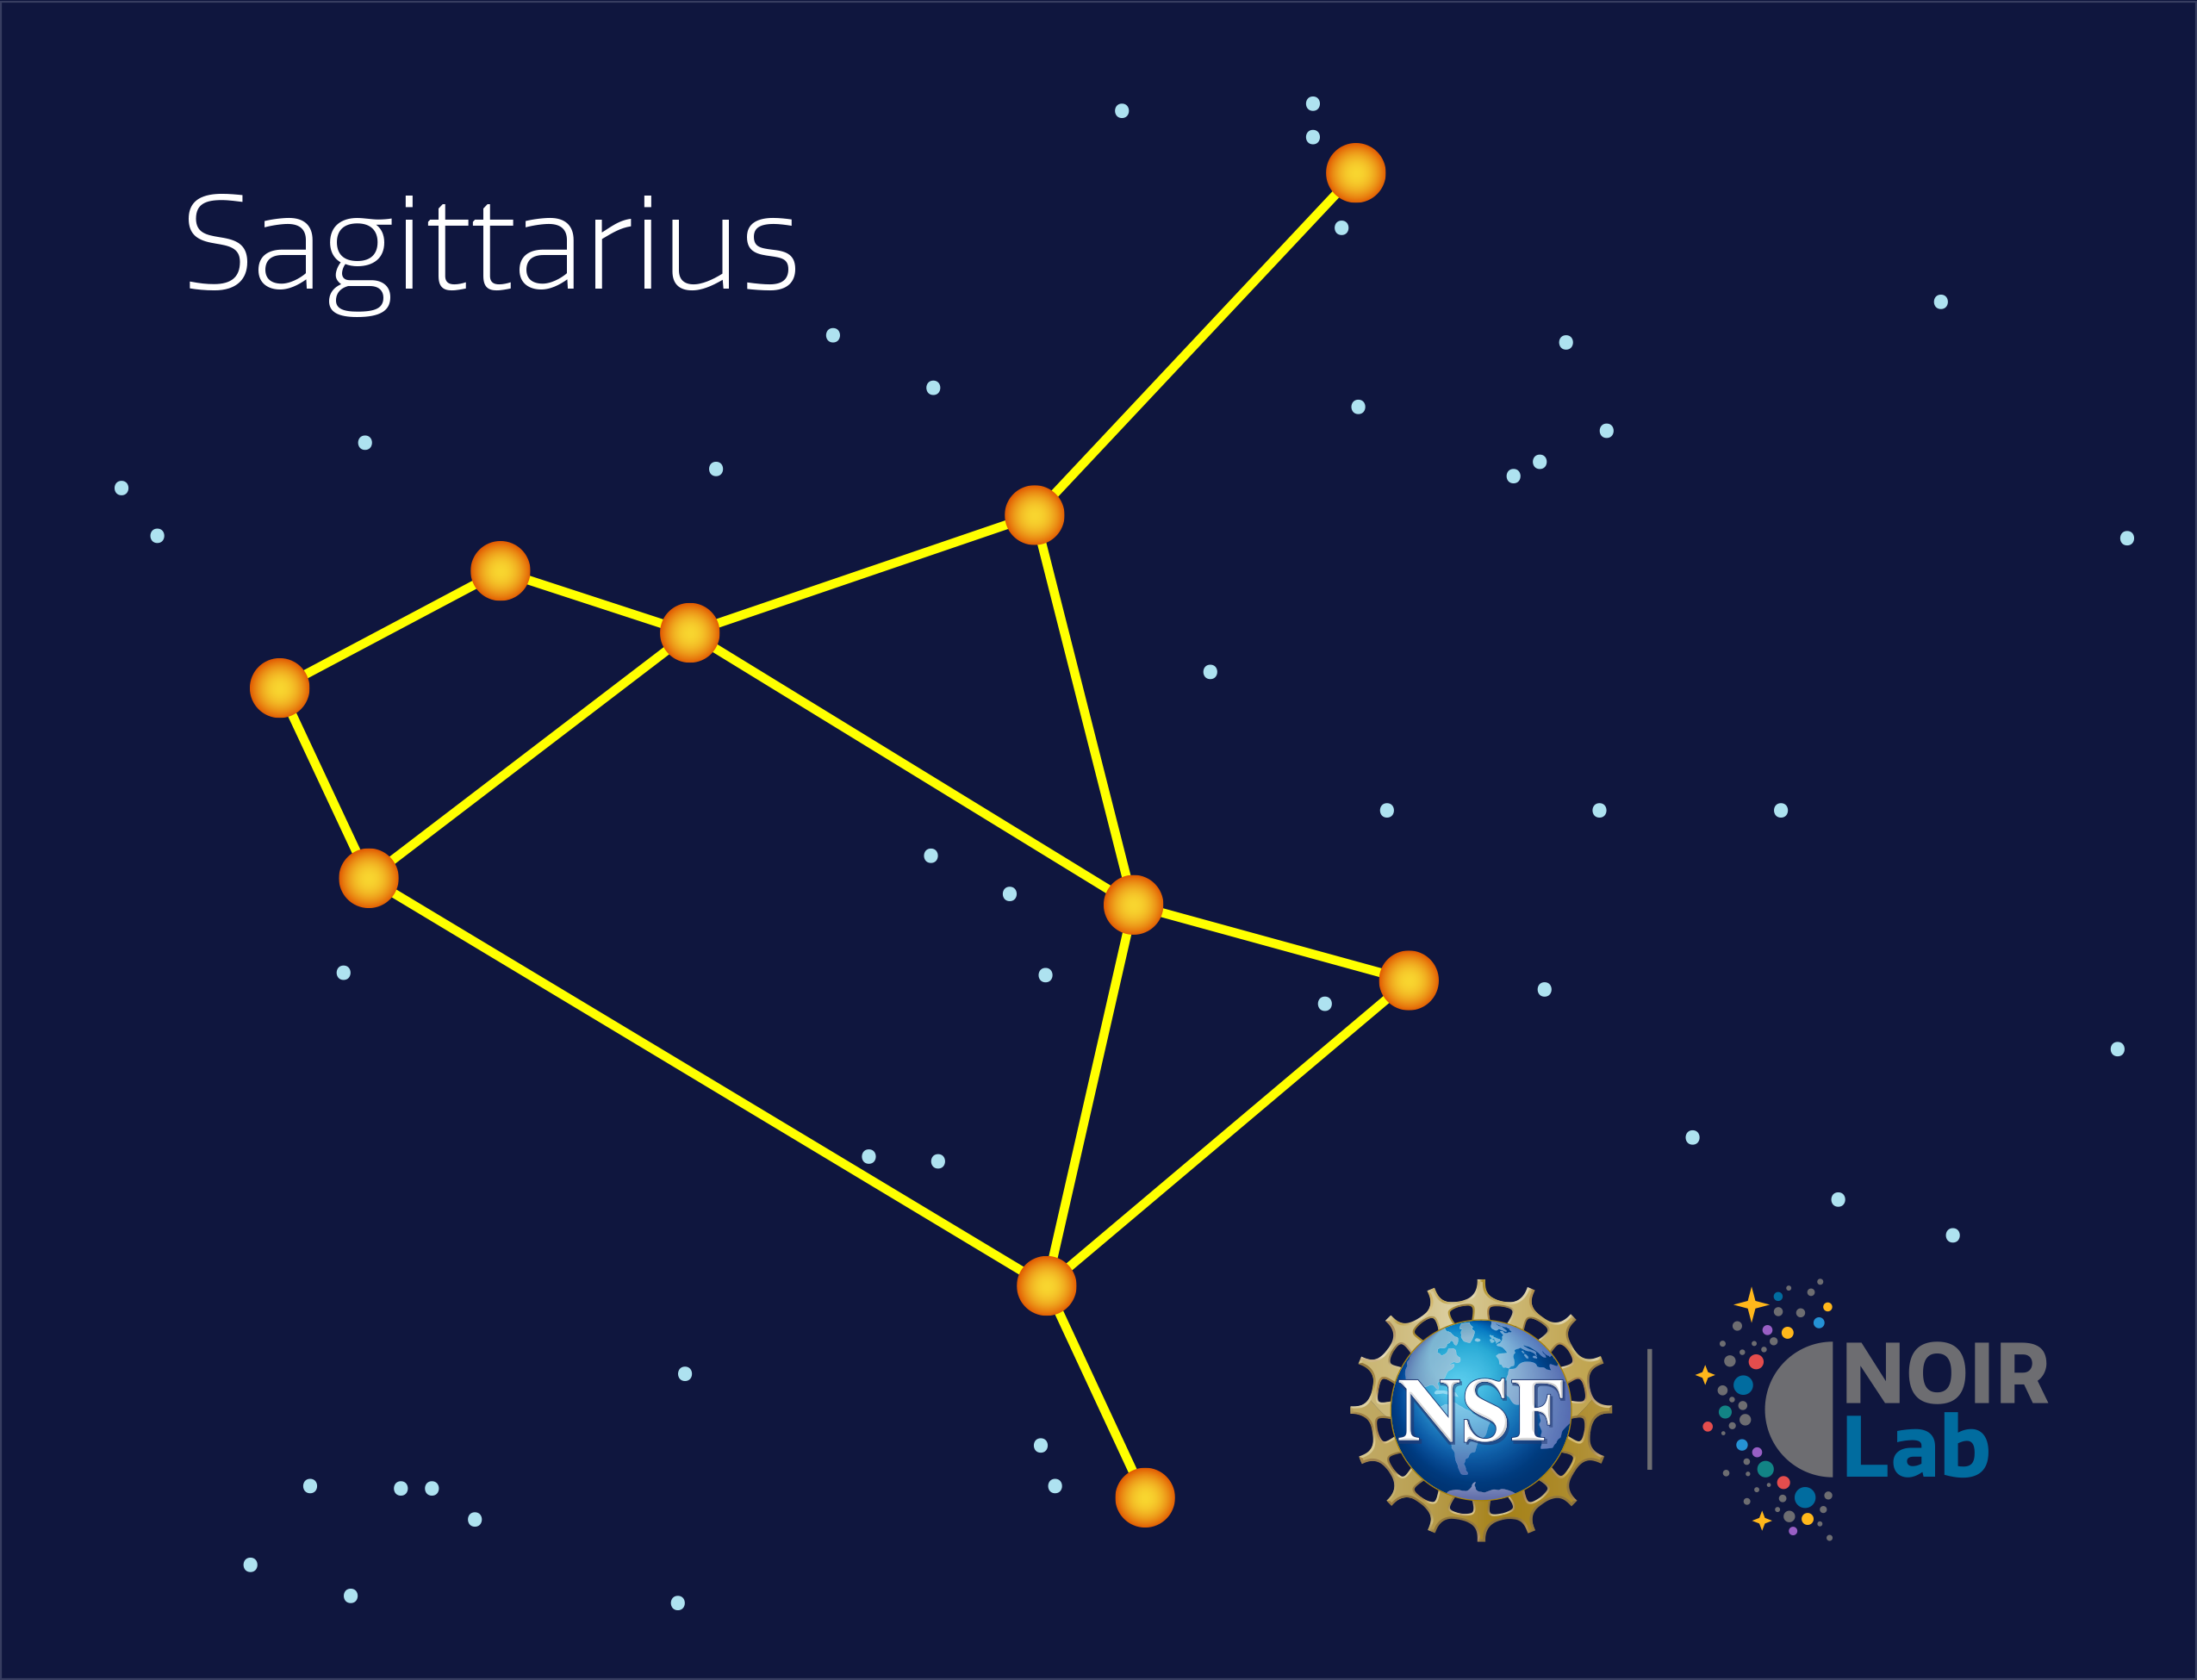

Sagittarius

Credit: NOIRLab